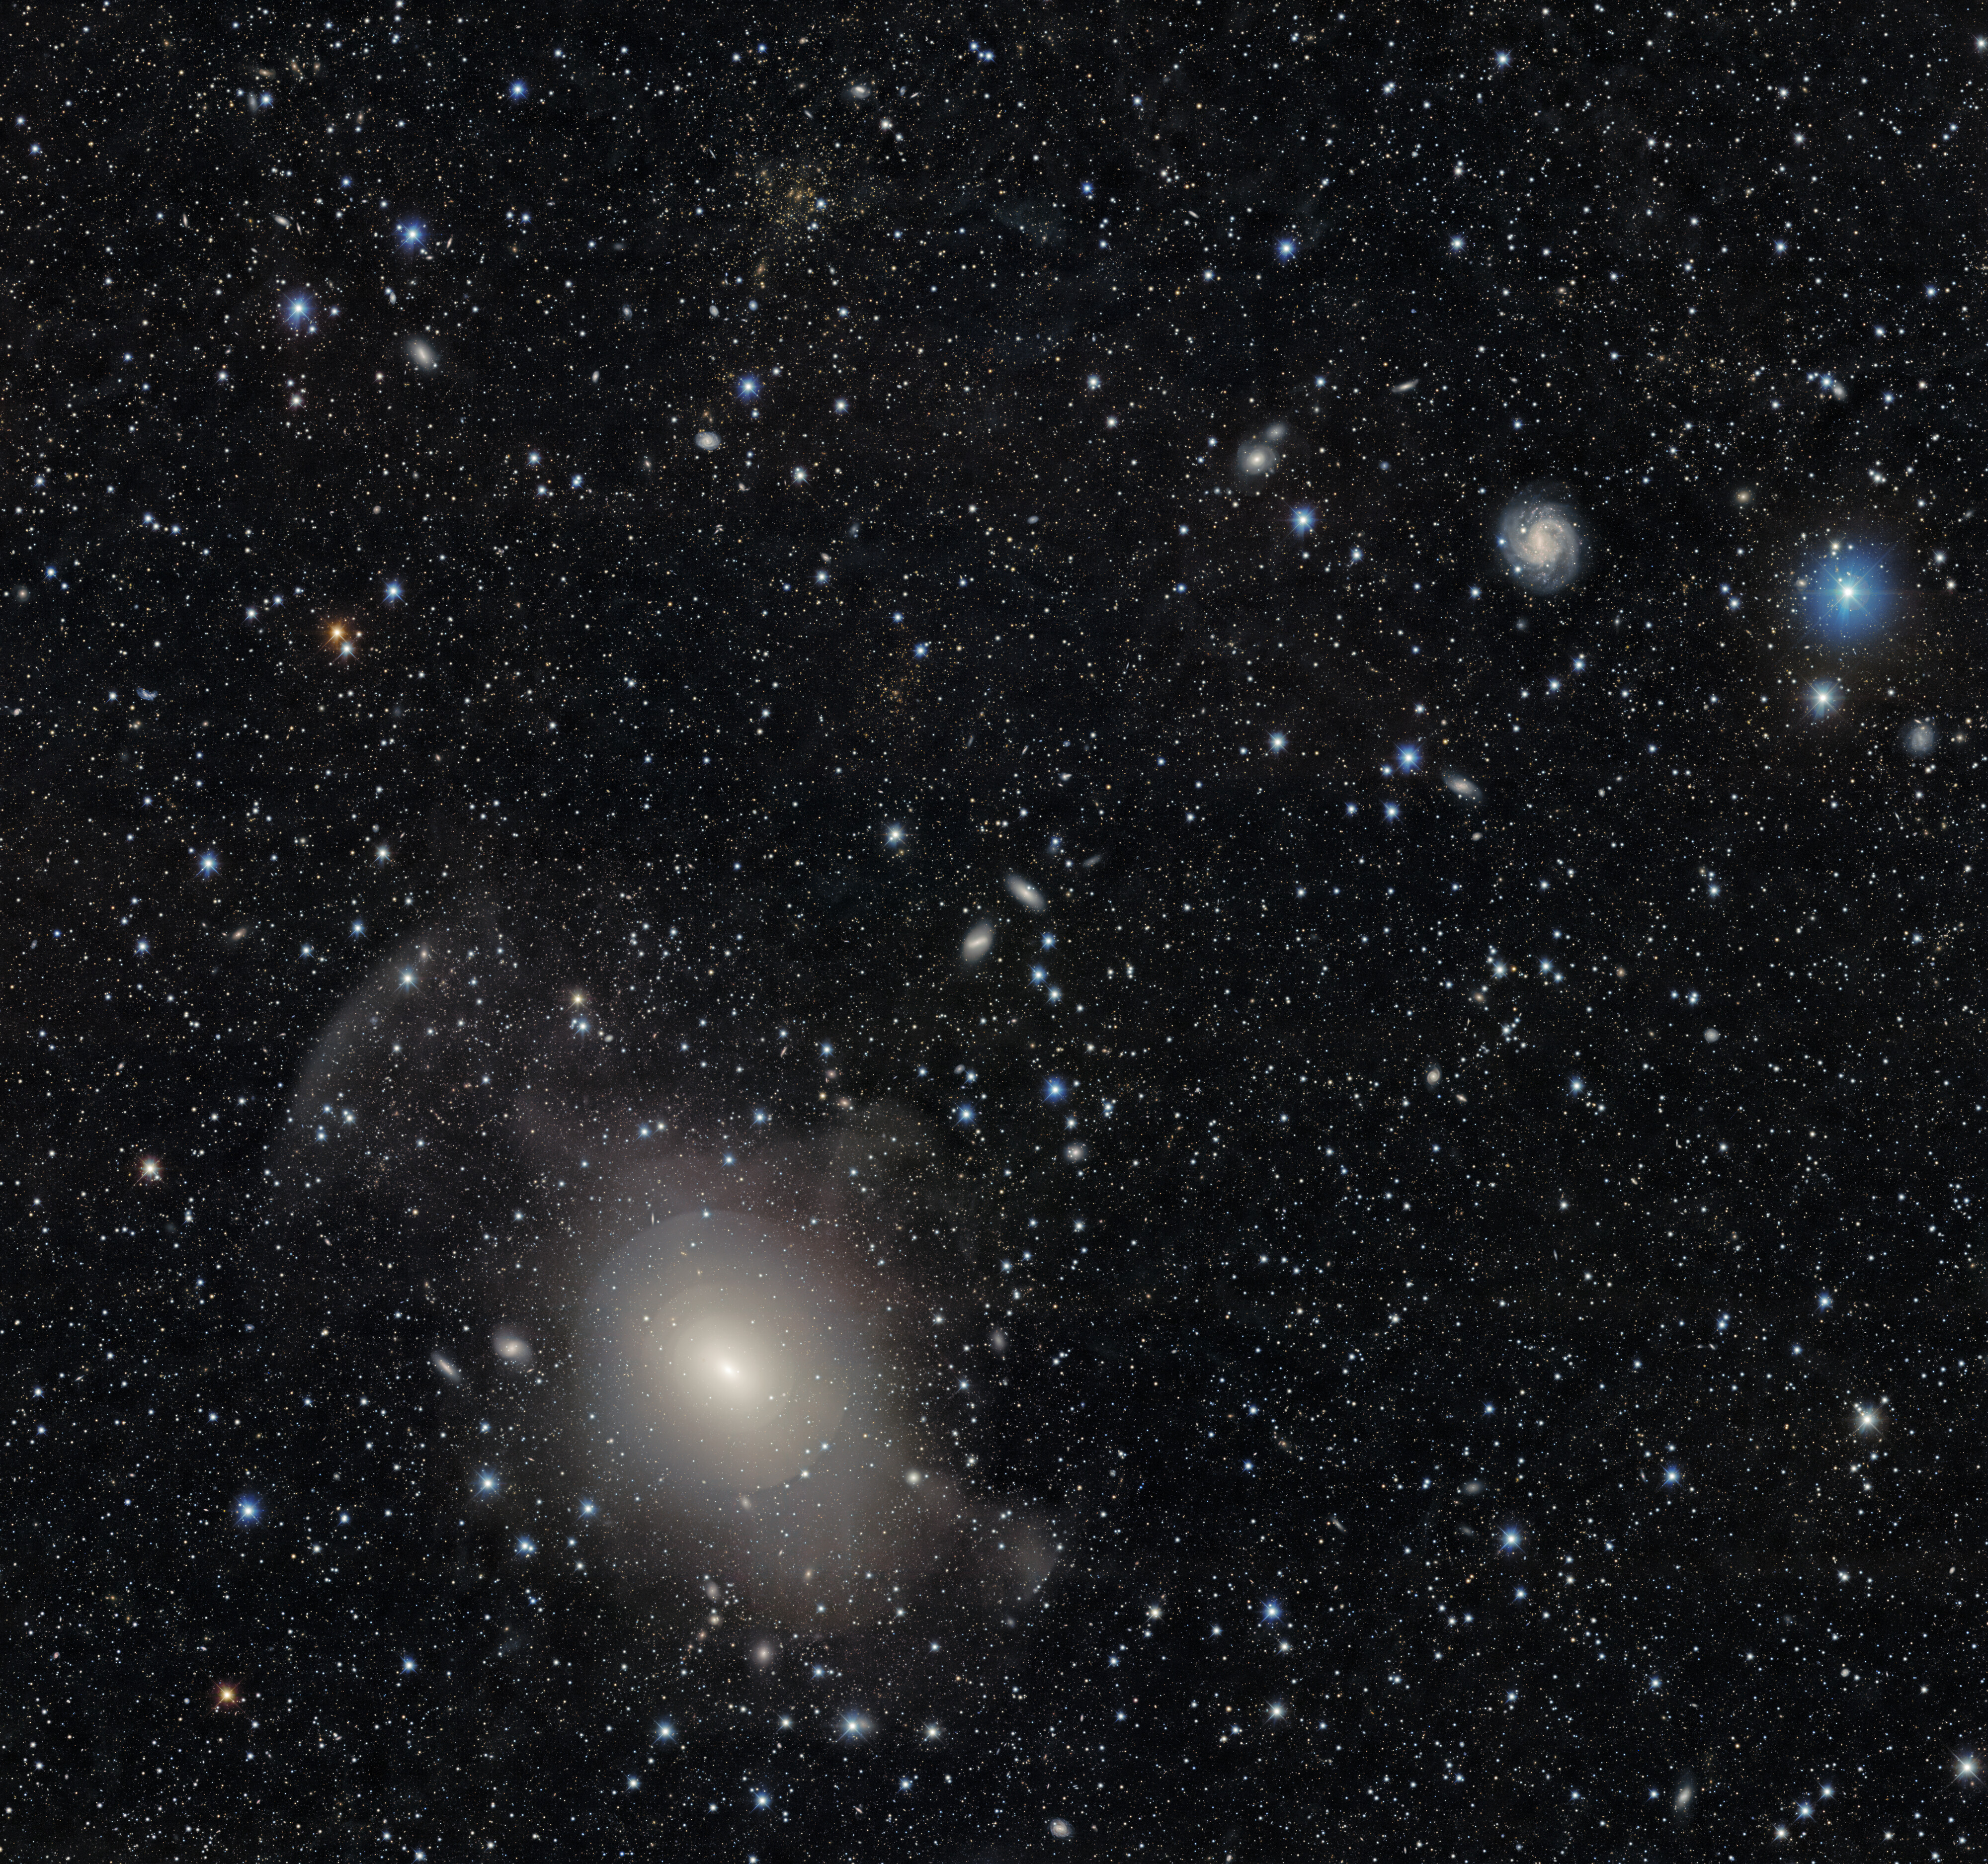

NGC 3923

The symmetrical, onion-like layers of shell galaxy NGC 3923 are showcased in this galaxy-rich image (zoom in here!) taken by the US Department of Energy’s (DOE) Dark Energy Camera mounted on the National Science Foundation’s (NSF) Víctor M. Blanco 4-meter Telescope at Cerro Tololo Inter-American Observatory in Chile, a Program of NSF NOIRLab. A nearby, massive galaxy cluster is also captured exhibiting the phenomenon known as gravitational lensing.

Credit: DESI Legacy Imaging Surveys/LBNL/DOE & KPNO/CTIO/NOIRLab/NSF/AURAImage processing: T.A. Rector (University of Alaska Anchorage/NSF NOIRLab), M. Zamani (NSF NOIRLab), R. Colombari (NSF NOIRLab) & D. de Martin (NSF NOIRLab)